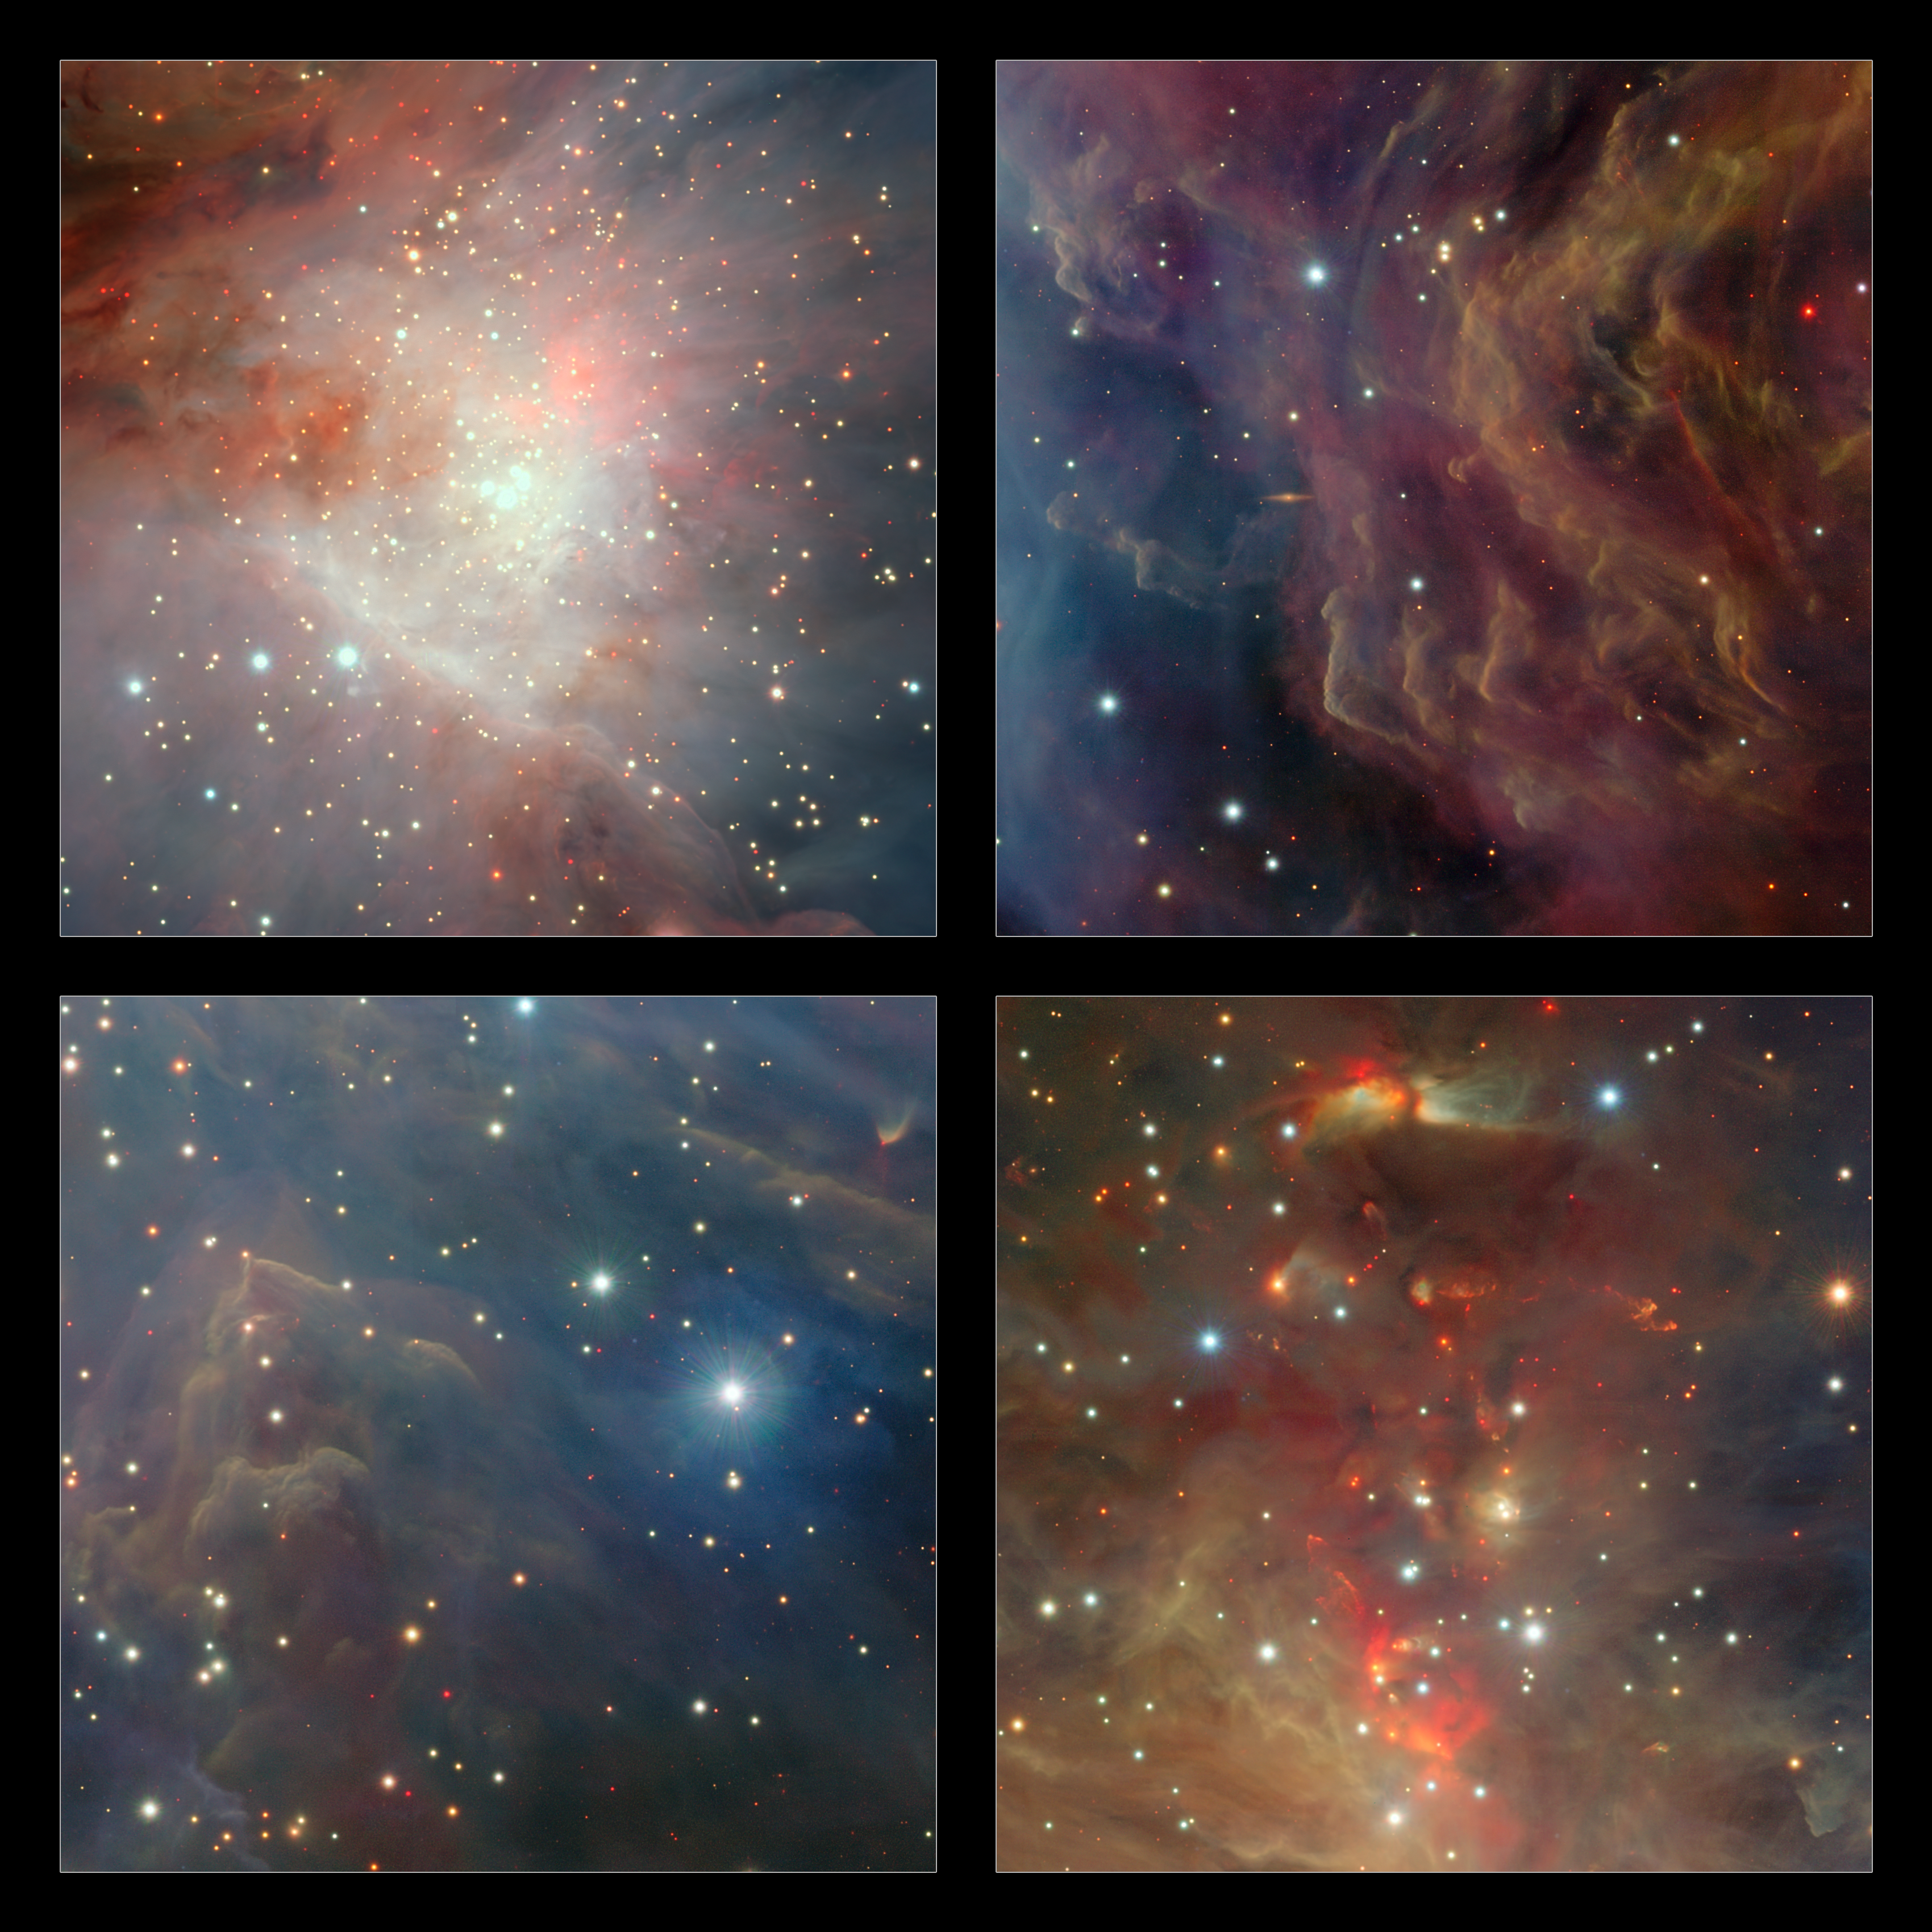

Extracts from the VISTA infrared image of the Orion Nebula

On the upper-left, the central region of VISTA’s view of the Orion Nebula is shown, centred on the four dazzling stars of the Trapezium. A rich cluster of young stars can be seen here that is invisible in normal, visible light images. In the lower-right panel the part of the nebula to the north of the centre is shown. Here there are many young stars embedded in the dust clouds that are only apparent because their infrared glow can penetrate the dust and be detected by the VISTA camera. Many outflows, jets and other interactions from young stars are apparent, seen in the infrared glow from molecular hydrogen and showing up as red blobs. On the upper-right, a region to the west of centre is shown. Here the fierce ultraviolet light from the Trapezium is sculpting the gas clouds into curious wavy shapes. A distant edge-on spiral galaxy is also seen shining right through the nebula. At the lower-left a region south of the centre is shown. Each extract covers a region of sky about nine arcminutes across.

Credit: ESO/J. Emerson/VISTA. Acknowledgment: Cambridge Astronomical Survey Unit